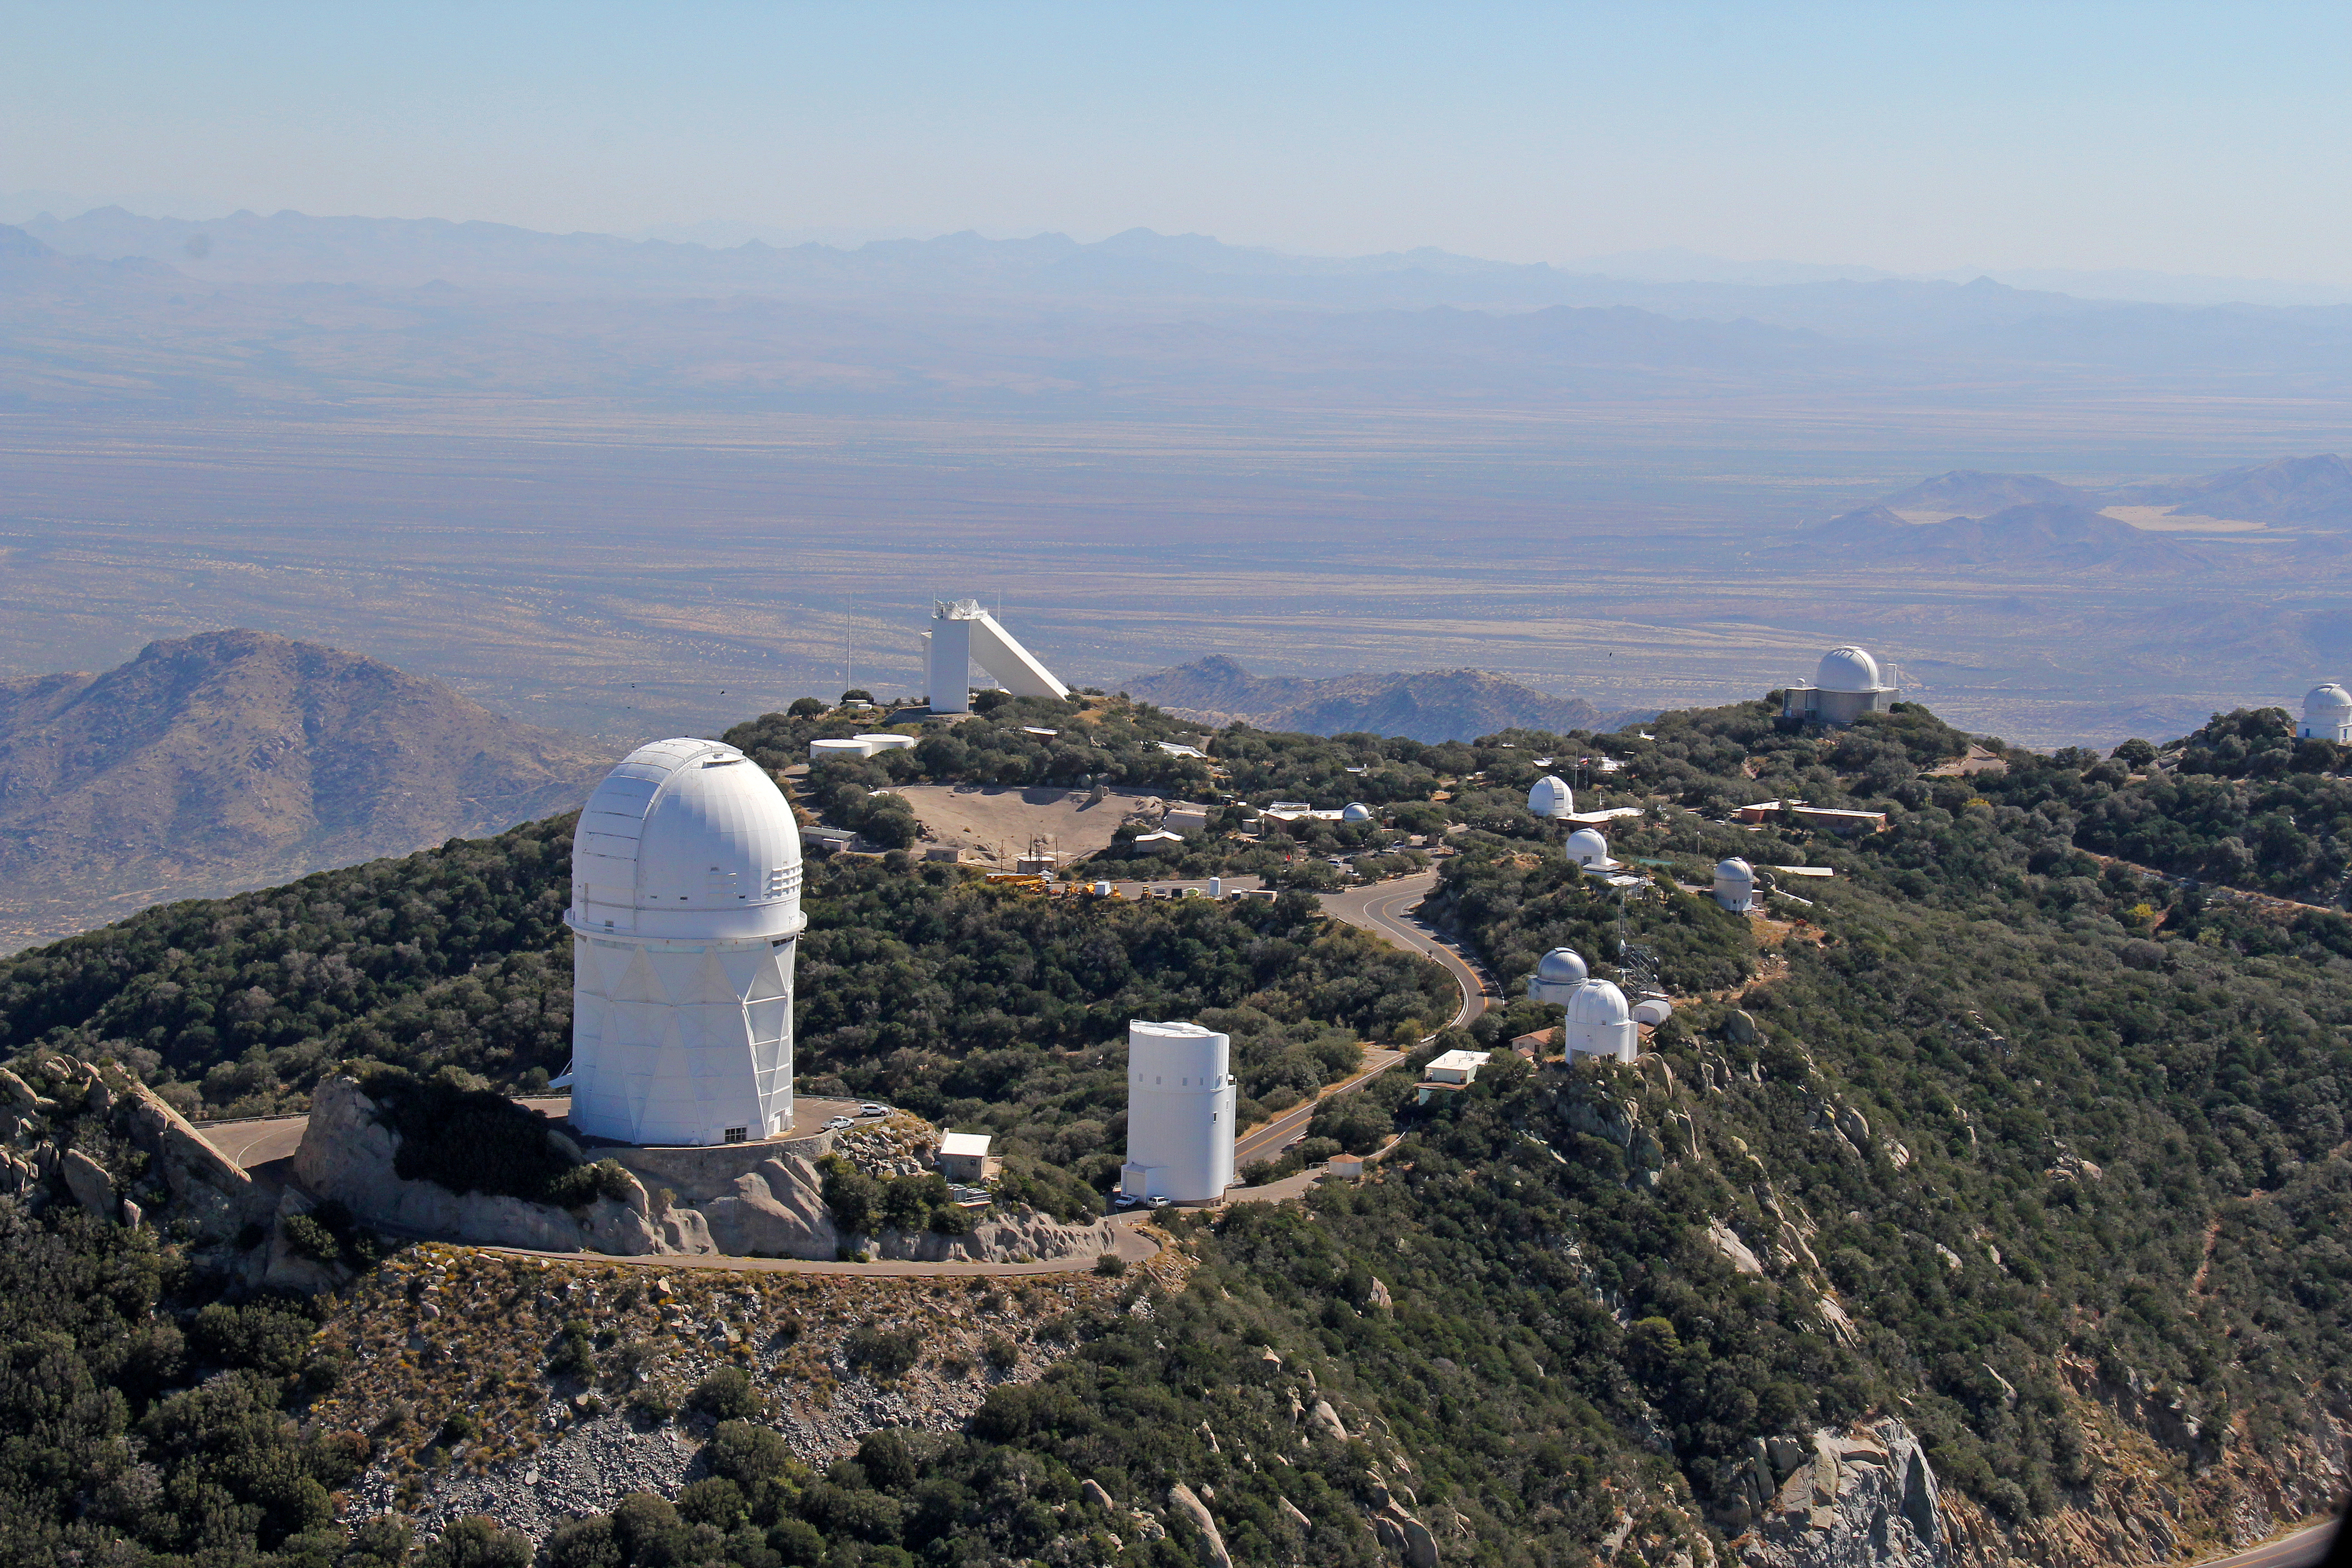

Aerial view of Kitt Peak National Observatory, 29 October 2012

The Mayall 4-m Telescope dominates the foreground of this aerial view of Kitt Peak National Observatory from 29 October 2012.

Credit: P. Marenfeld/NOIRLab/NSF/AURA/ and E. Acosta/Vera C. Rubin Observatory/ NOIRLab/ NSF/ AURA